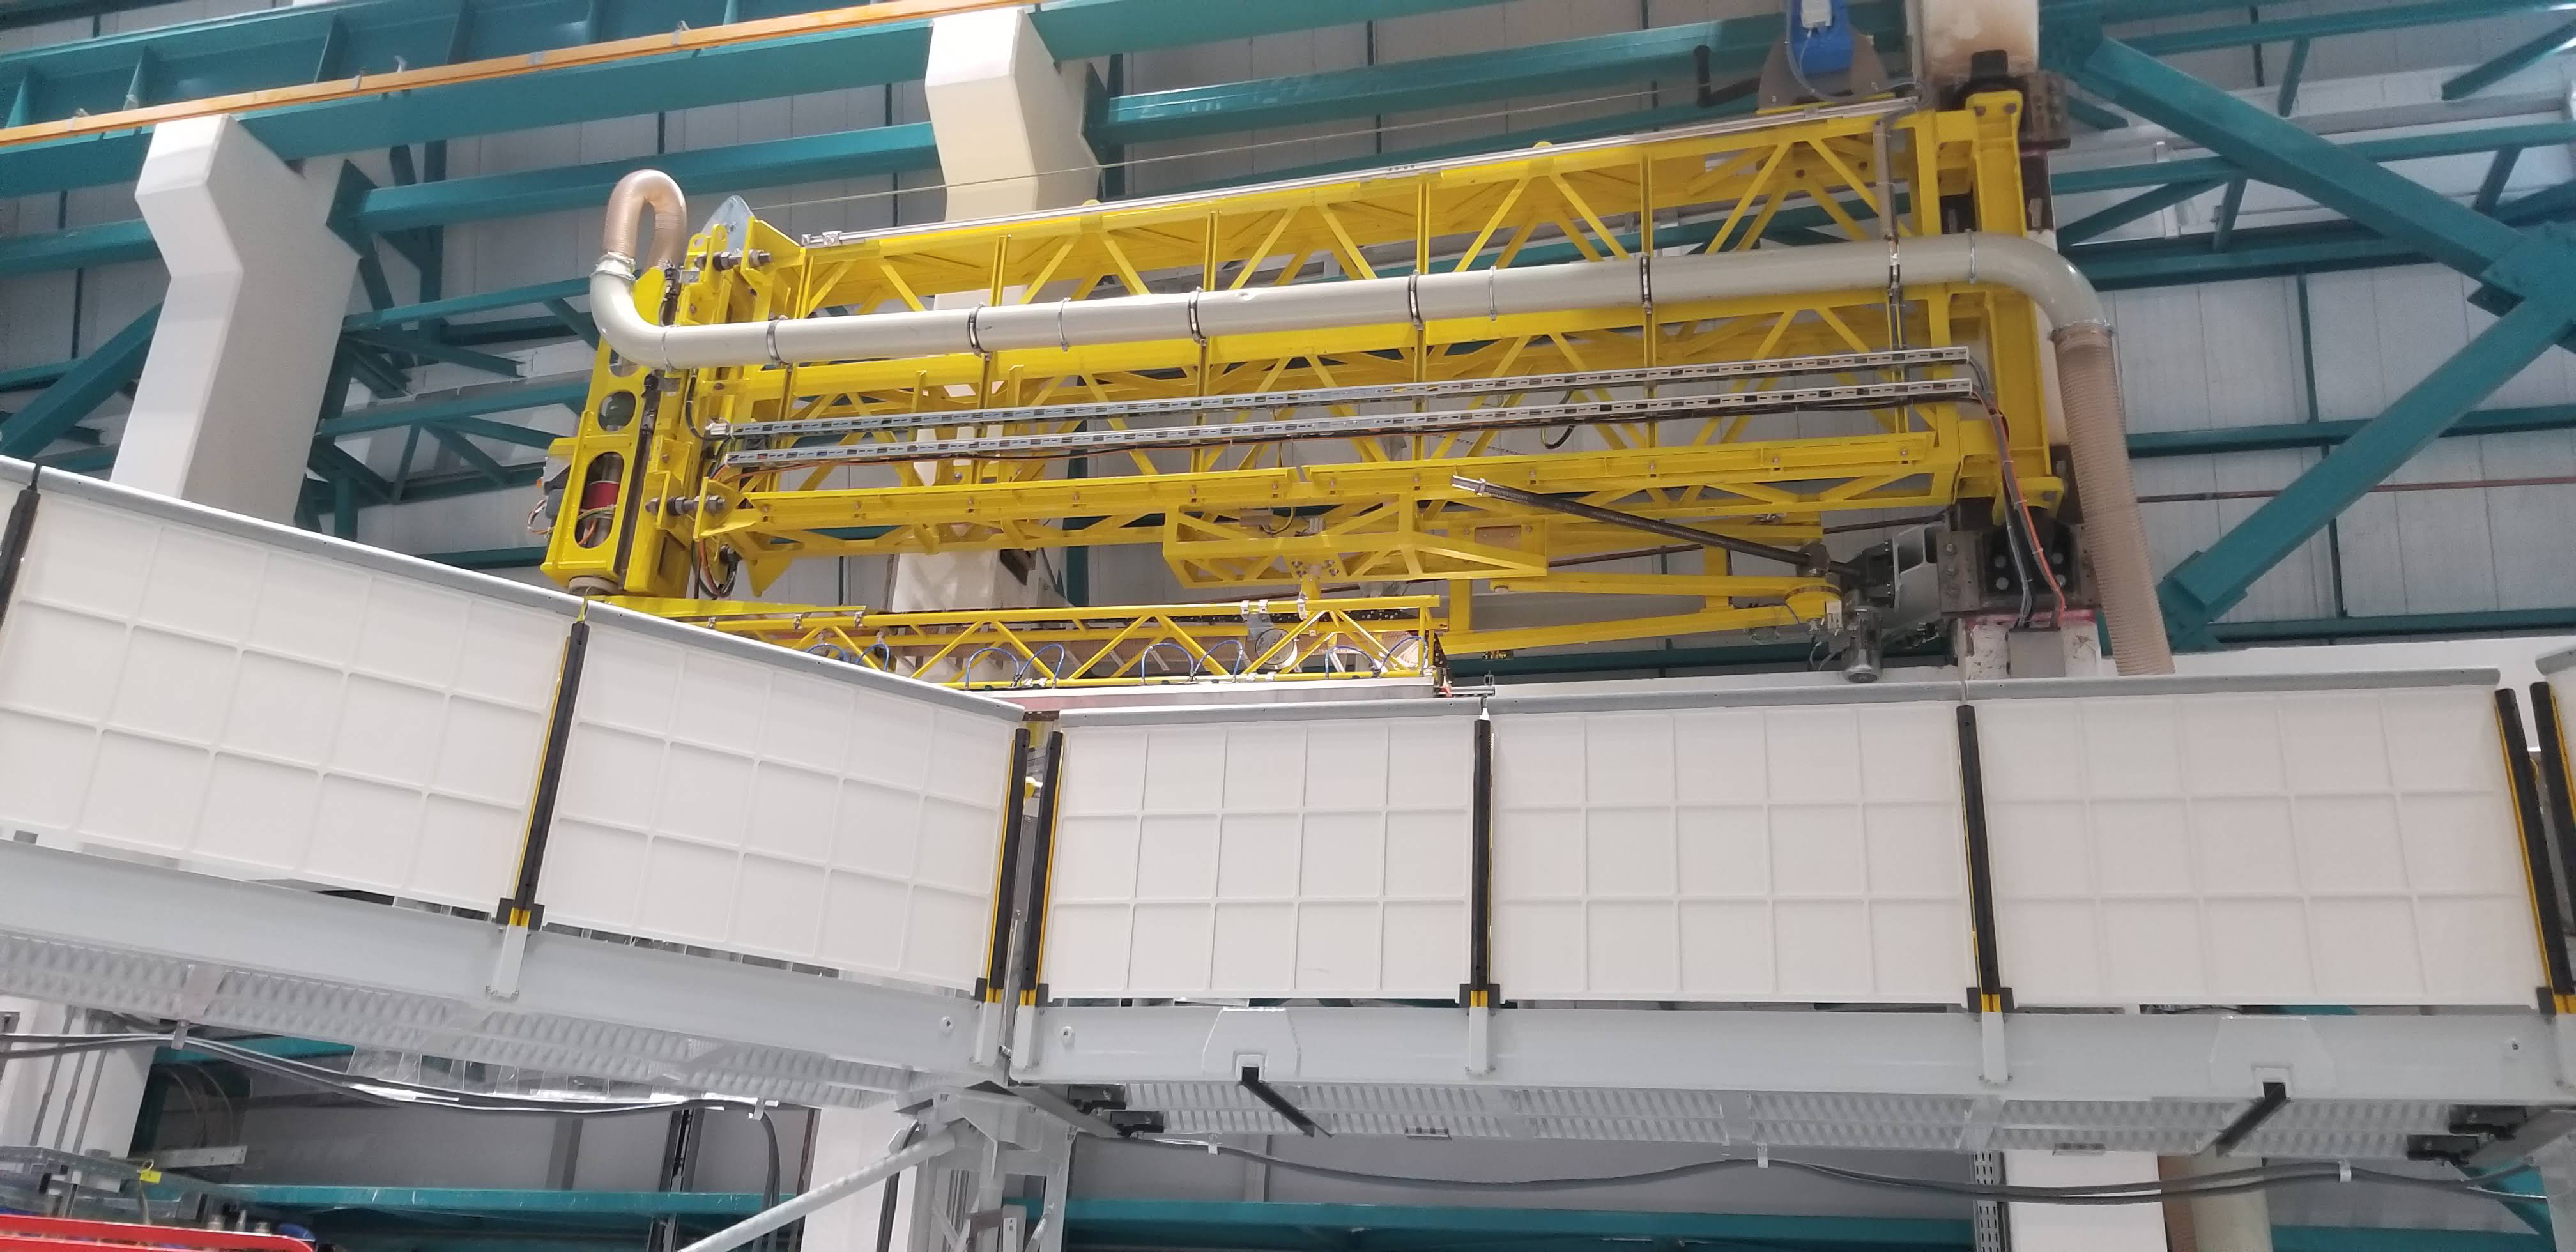

Summit Construction Progress March 2019

The summit has been buzzing with activity this month; highlights include the ongoing assembly and verification of the Coating Plant, Secondary Mirror (M2) cell assembly unpacking and integration with the M2 cart, and progress on the Dome, including installation of the side wall purlins and upper dome platform.

Credit: Rubin Observatory/NSF/AURA